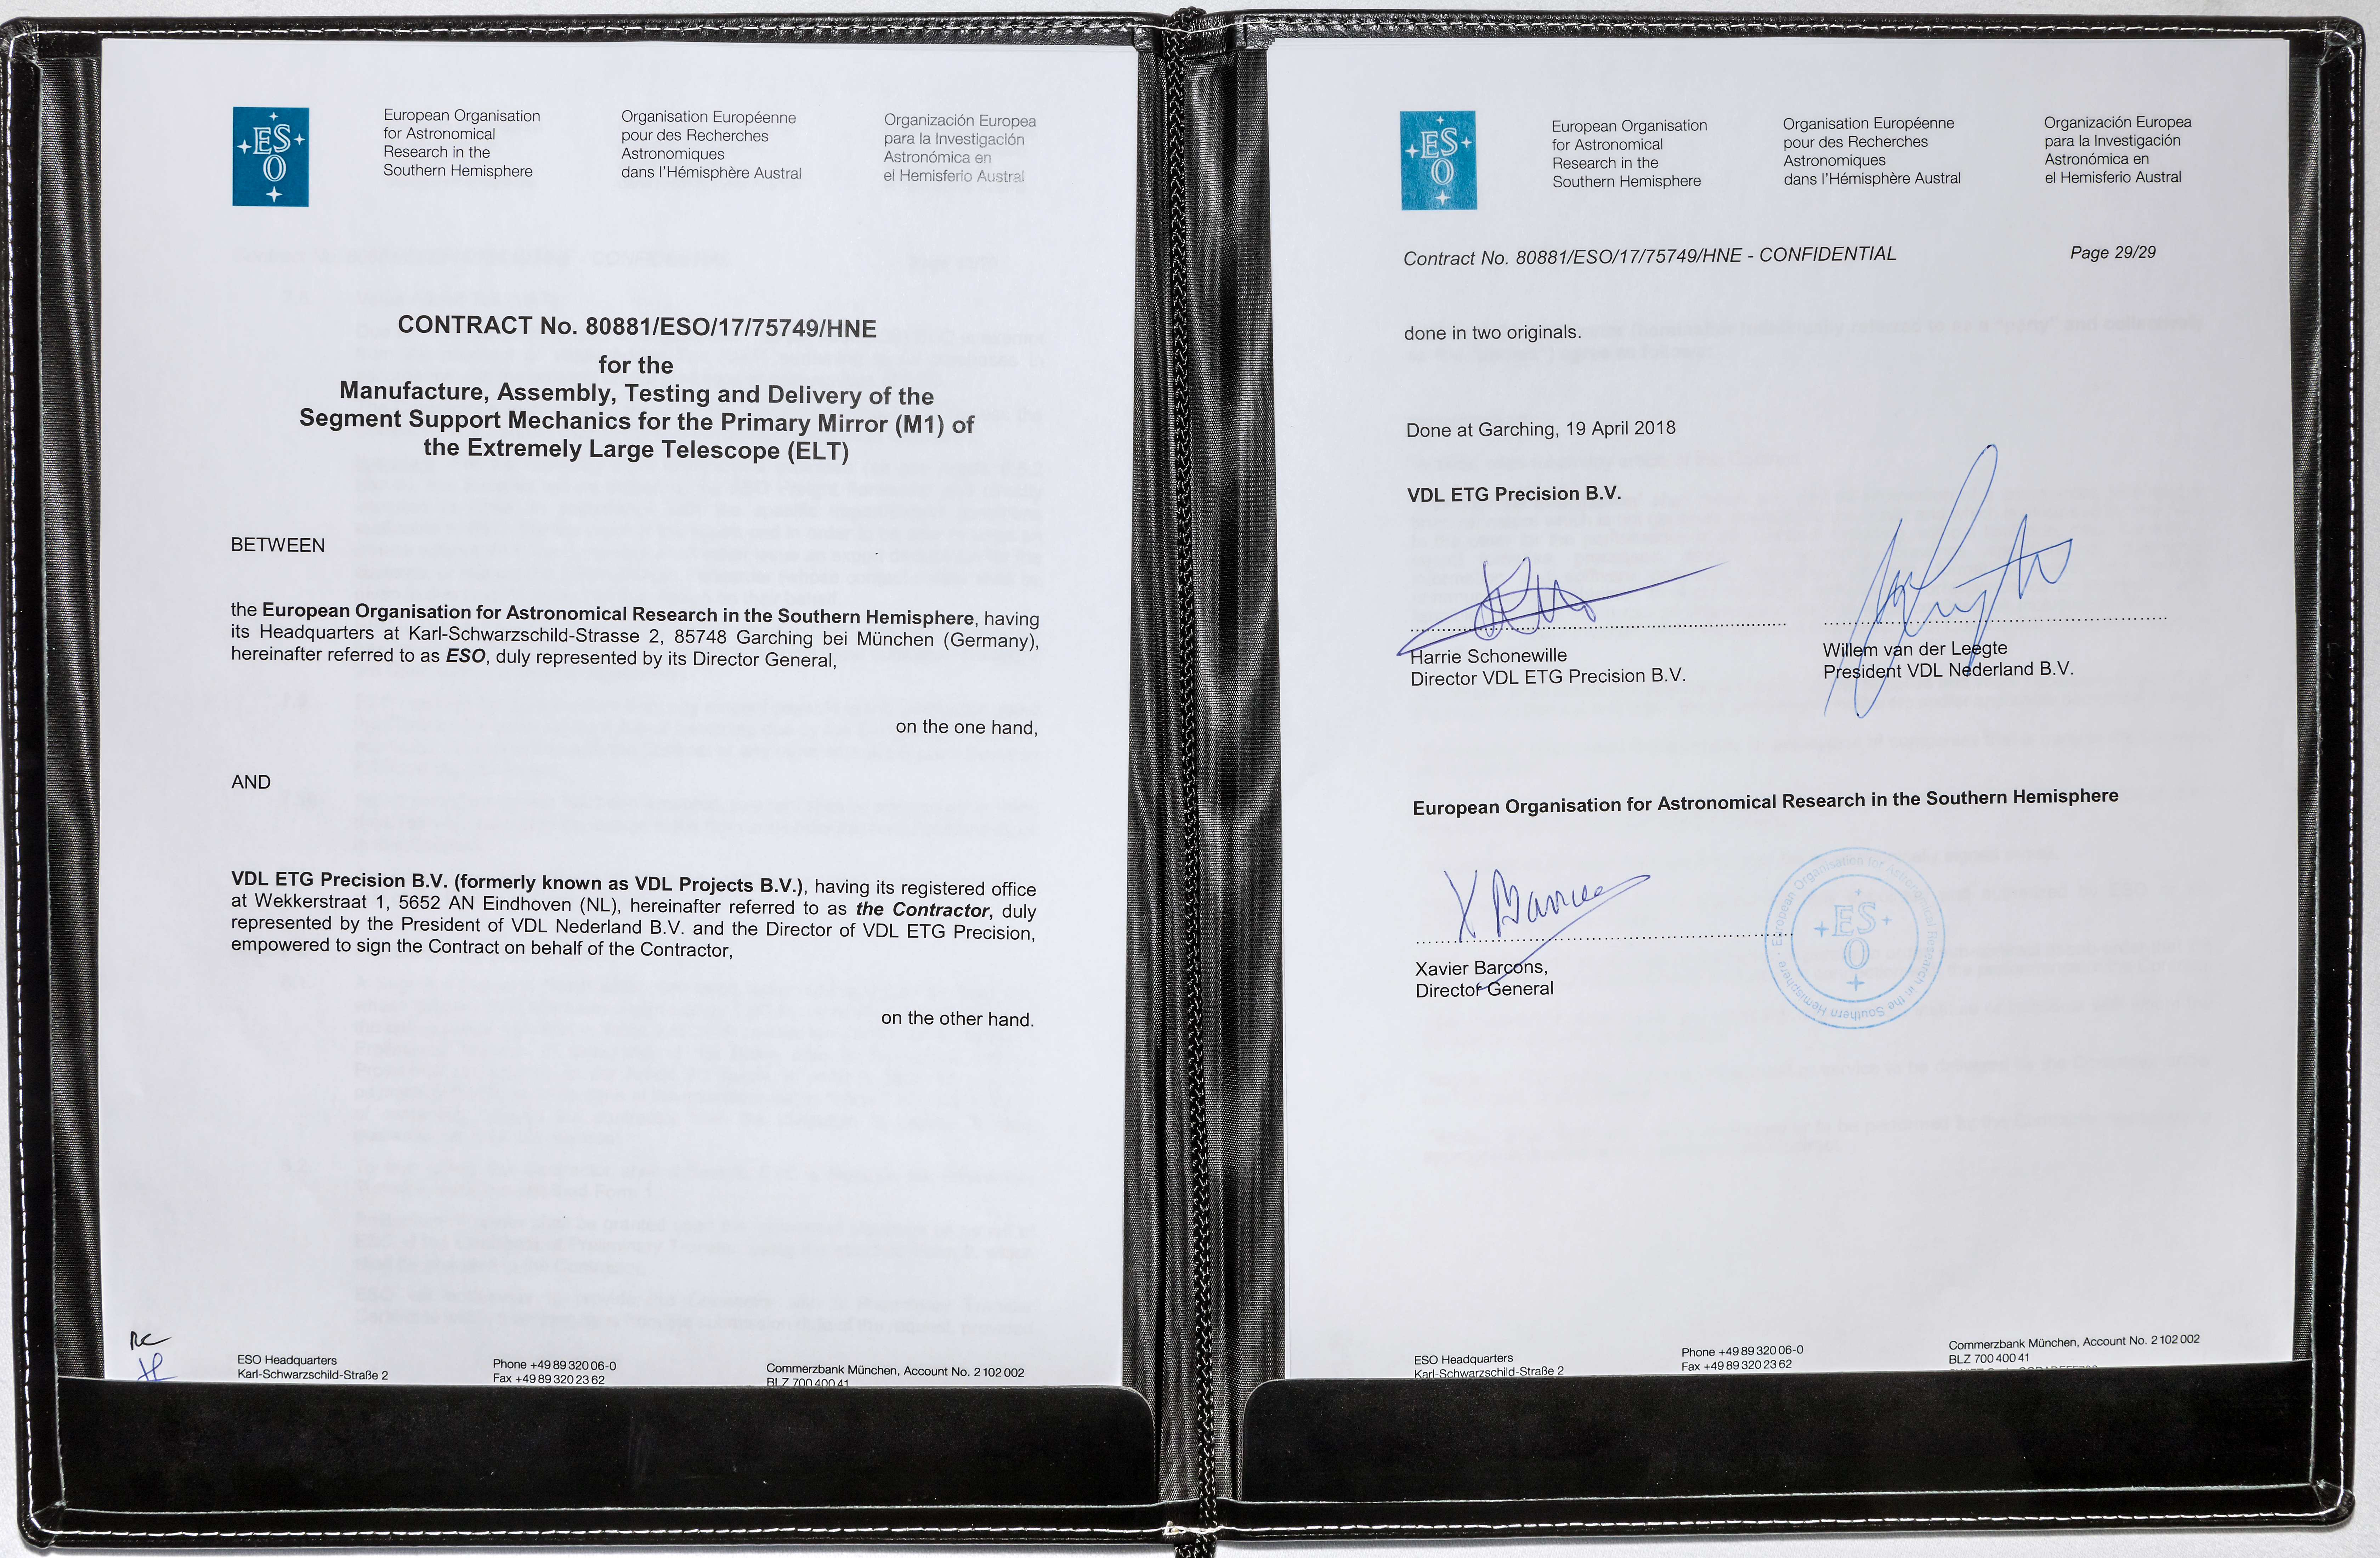

Contract Signed for ELT M1 Segment Supports

At a ceremony at ESO Headquarters in Garching, Germany on 19 April 2018, ESO signed a contract with VDL ETG Projects B.V. (the Netherlands) for the manufacture, assembly, testing and delivery of the Segment Support Mechanics for the primary mirror of ESO’s Extremely Large Telescope (ELT). The segment supports together act as the backbone of the primary mirror, holding each of the 798 mirror segments in place and controlling their shape and positioning to very high accuracy.

Credit: ESO/M.Zamani